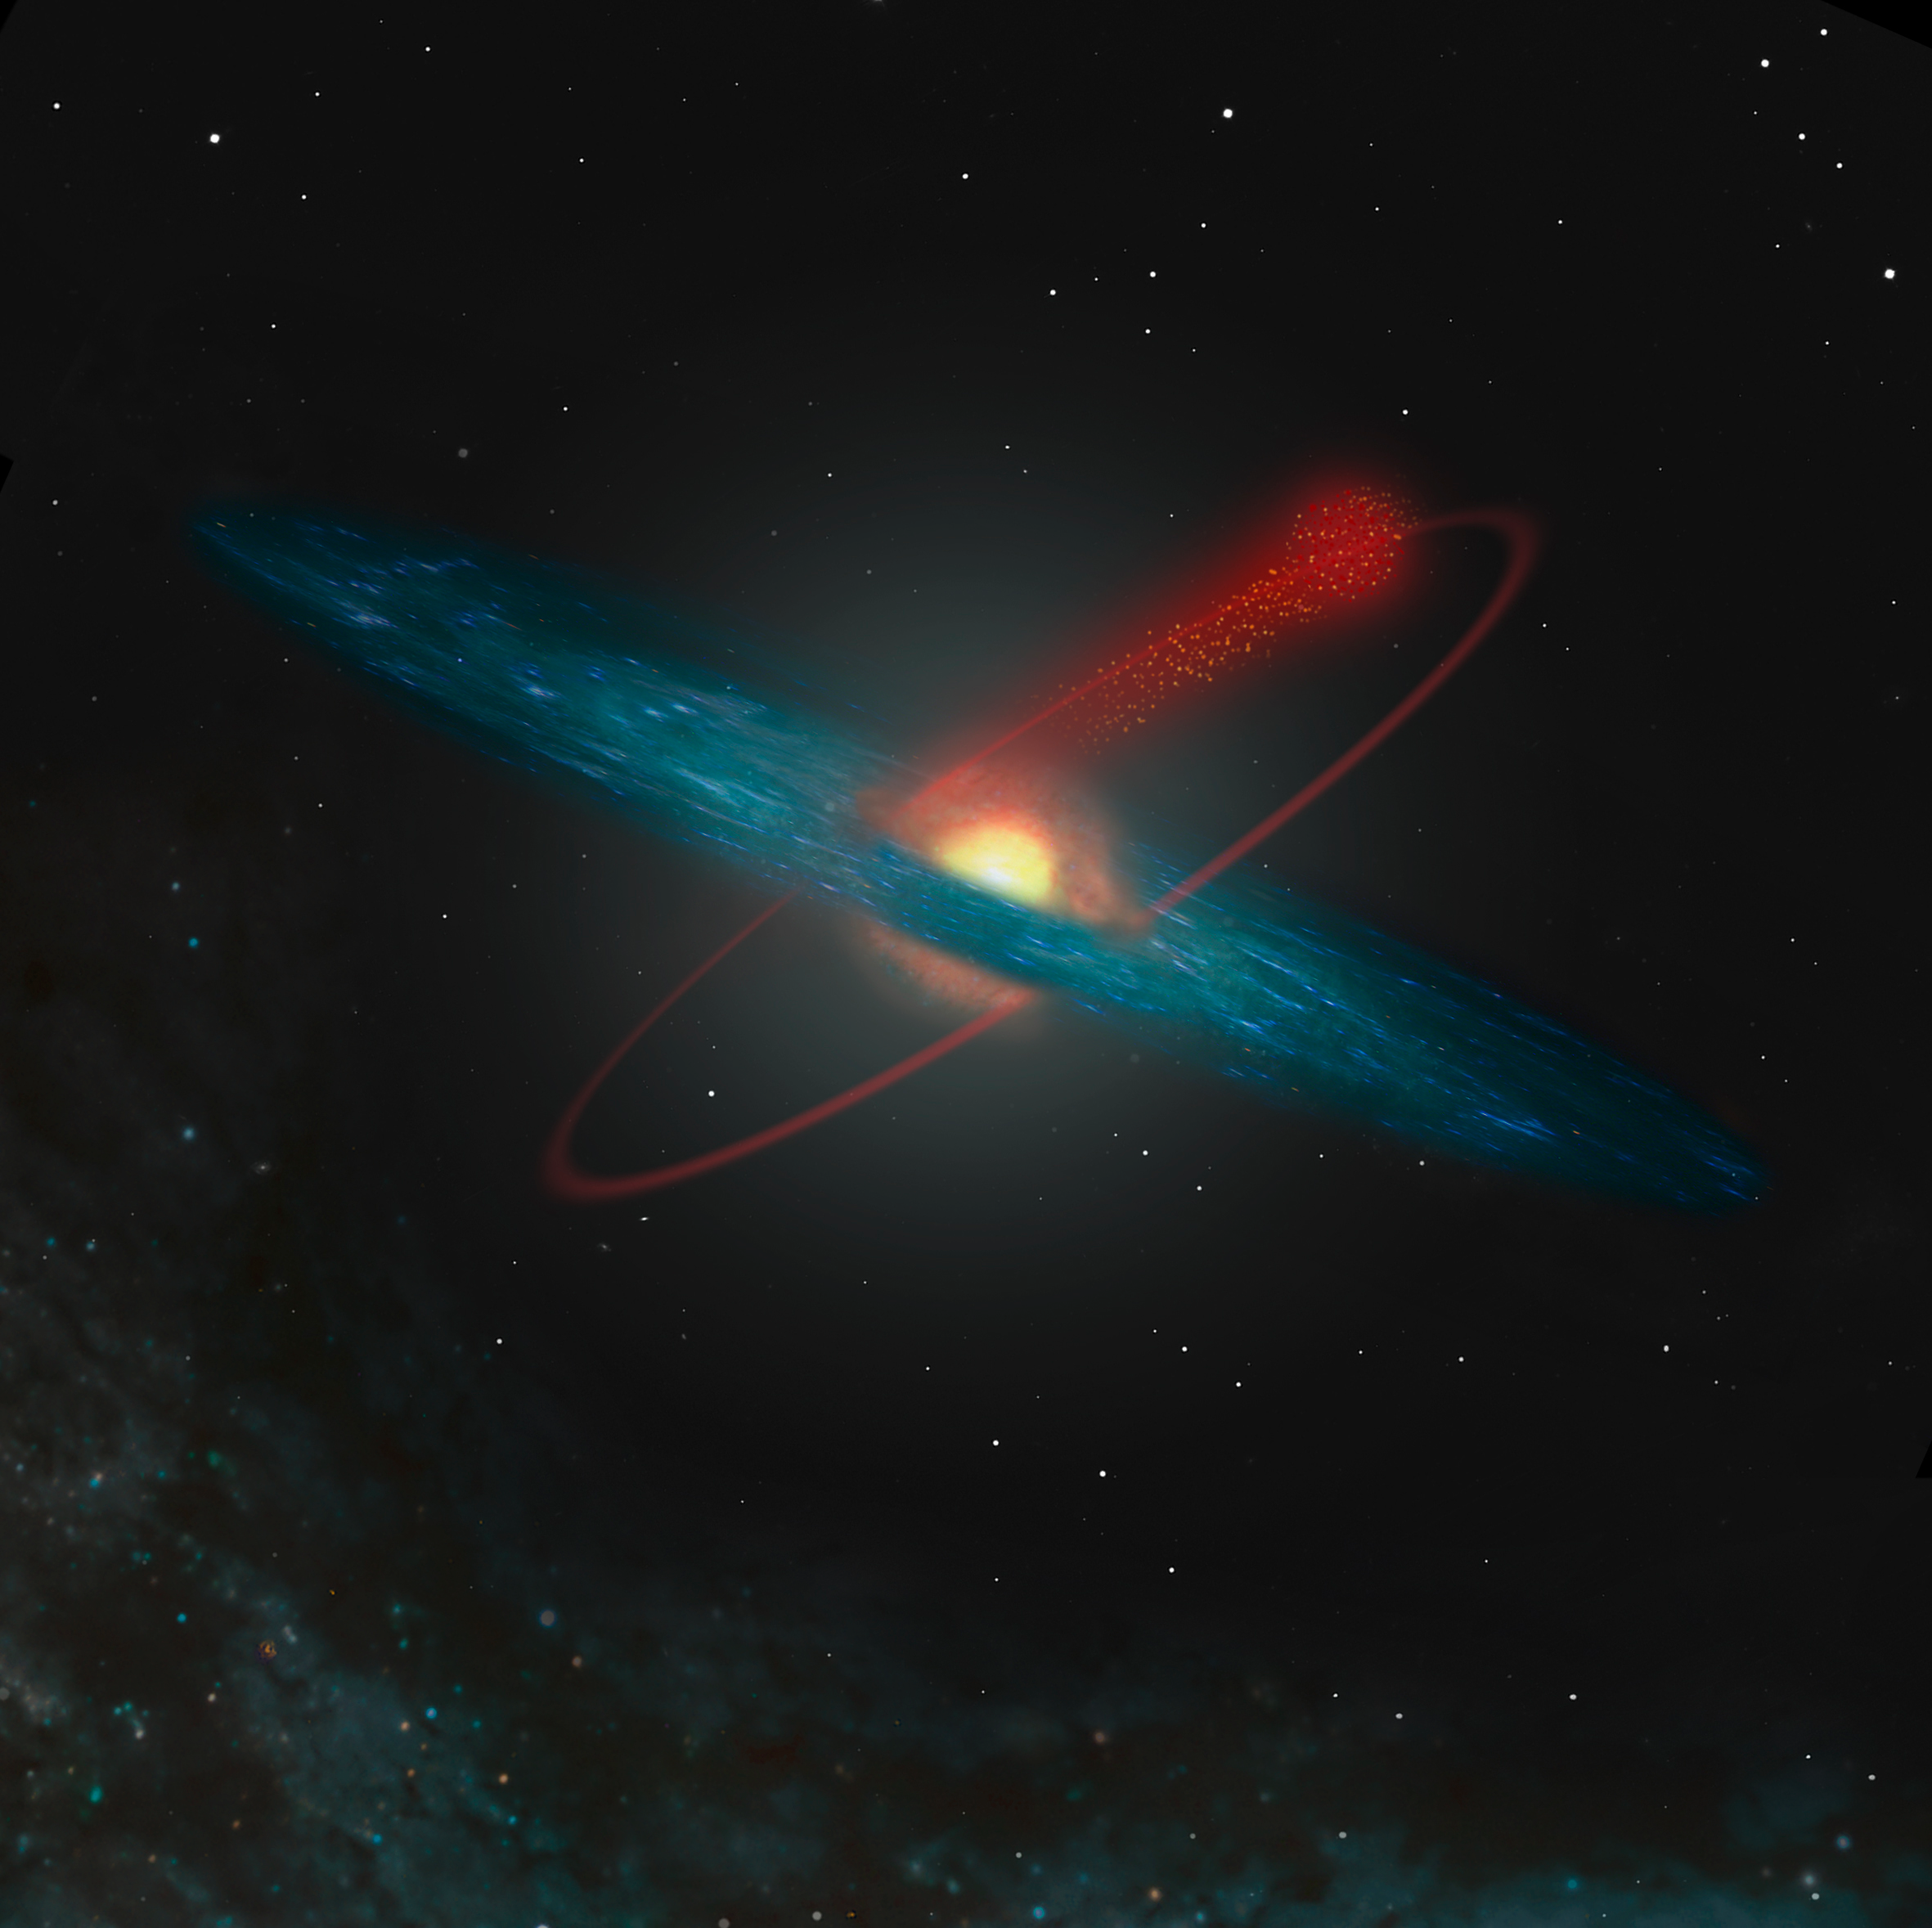

Losing stars to the Milky Way (artist's impression)

An artist's impression of the orbit of the globular cluster Messier 12 in the Milky Way. Due to gravitational disruption, this cluster continuously loses stars, in particular light ones. This process is enhanced when it passes through the central plane in which most of the Galaxy's stars and nebulae are located. The cluster emerges in a less dense state after such a passage. The stars that are lost move on in orbits similar to that of the cluster and populate the halo of the Milky Way.

Credit: ESO